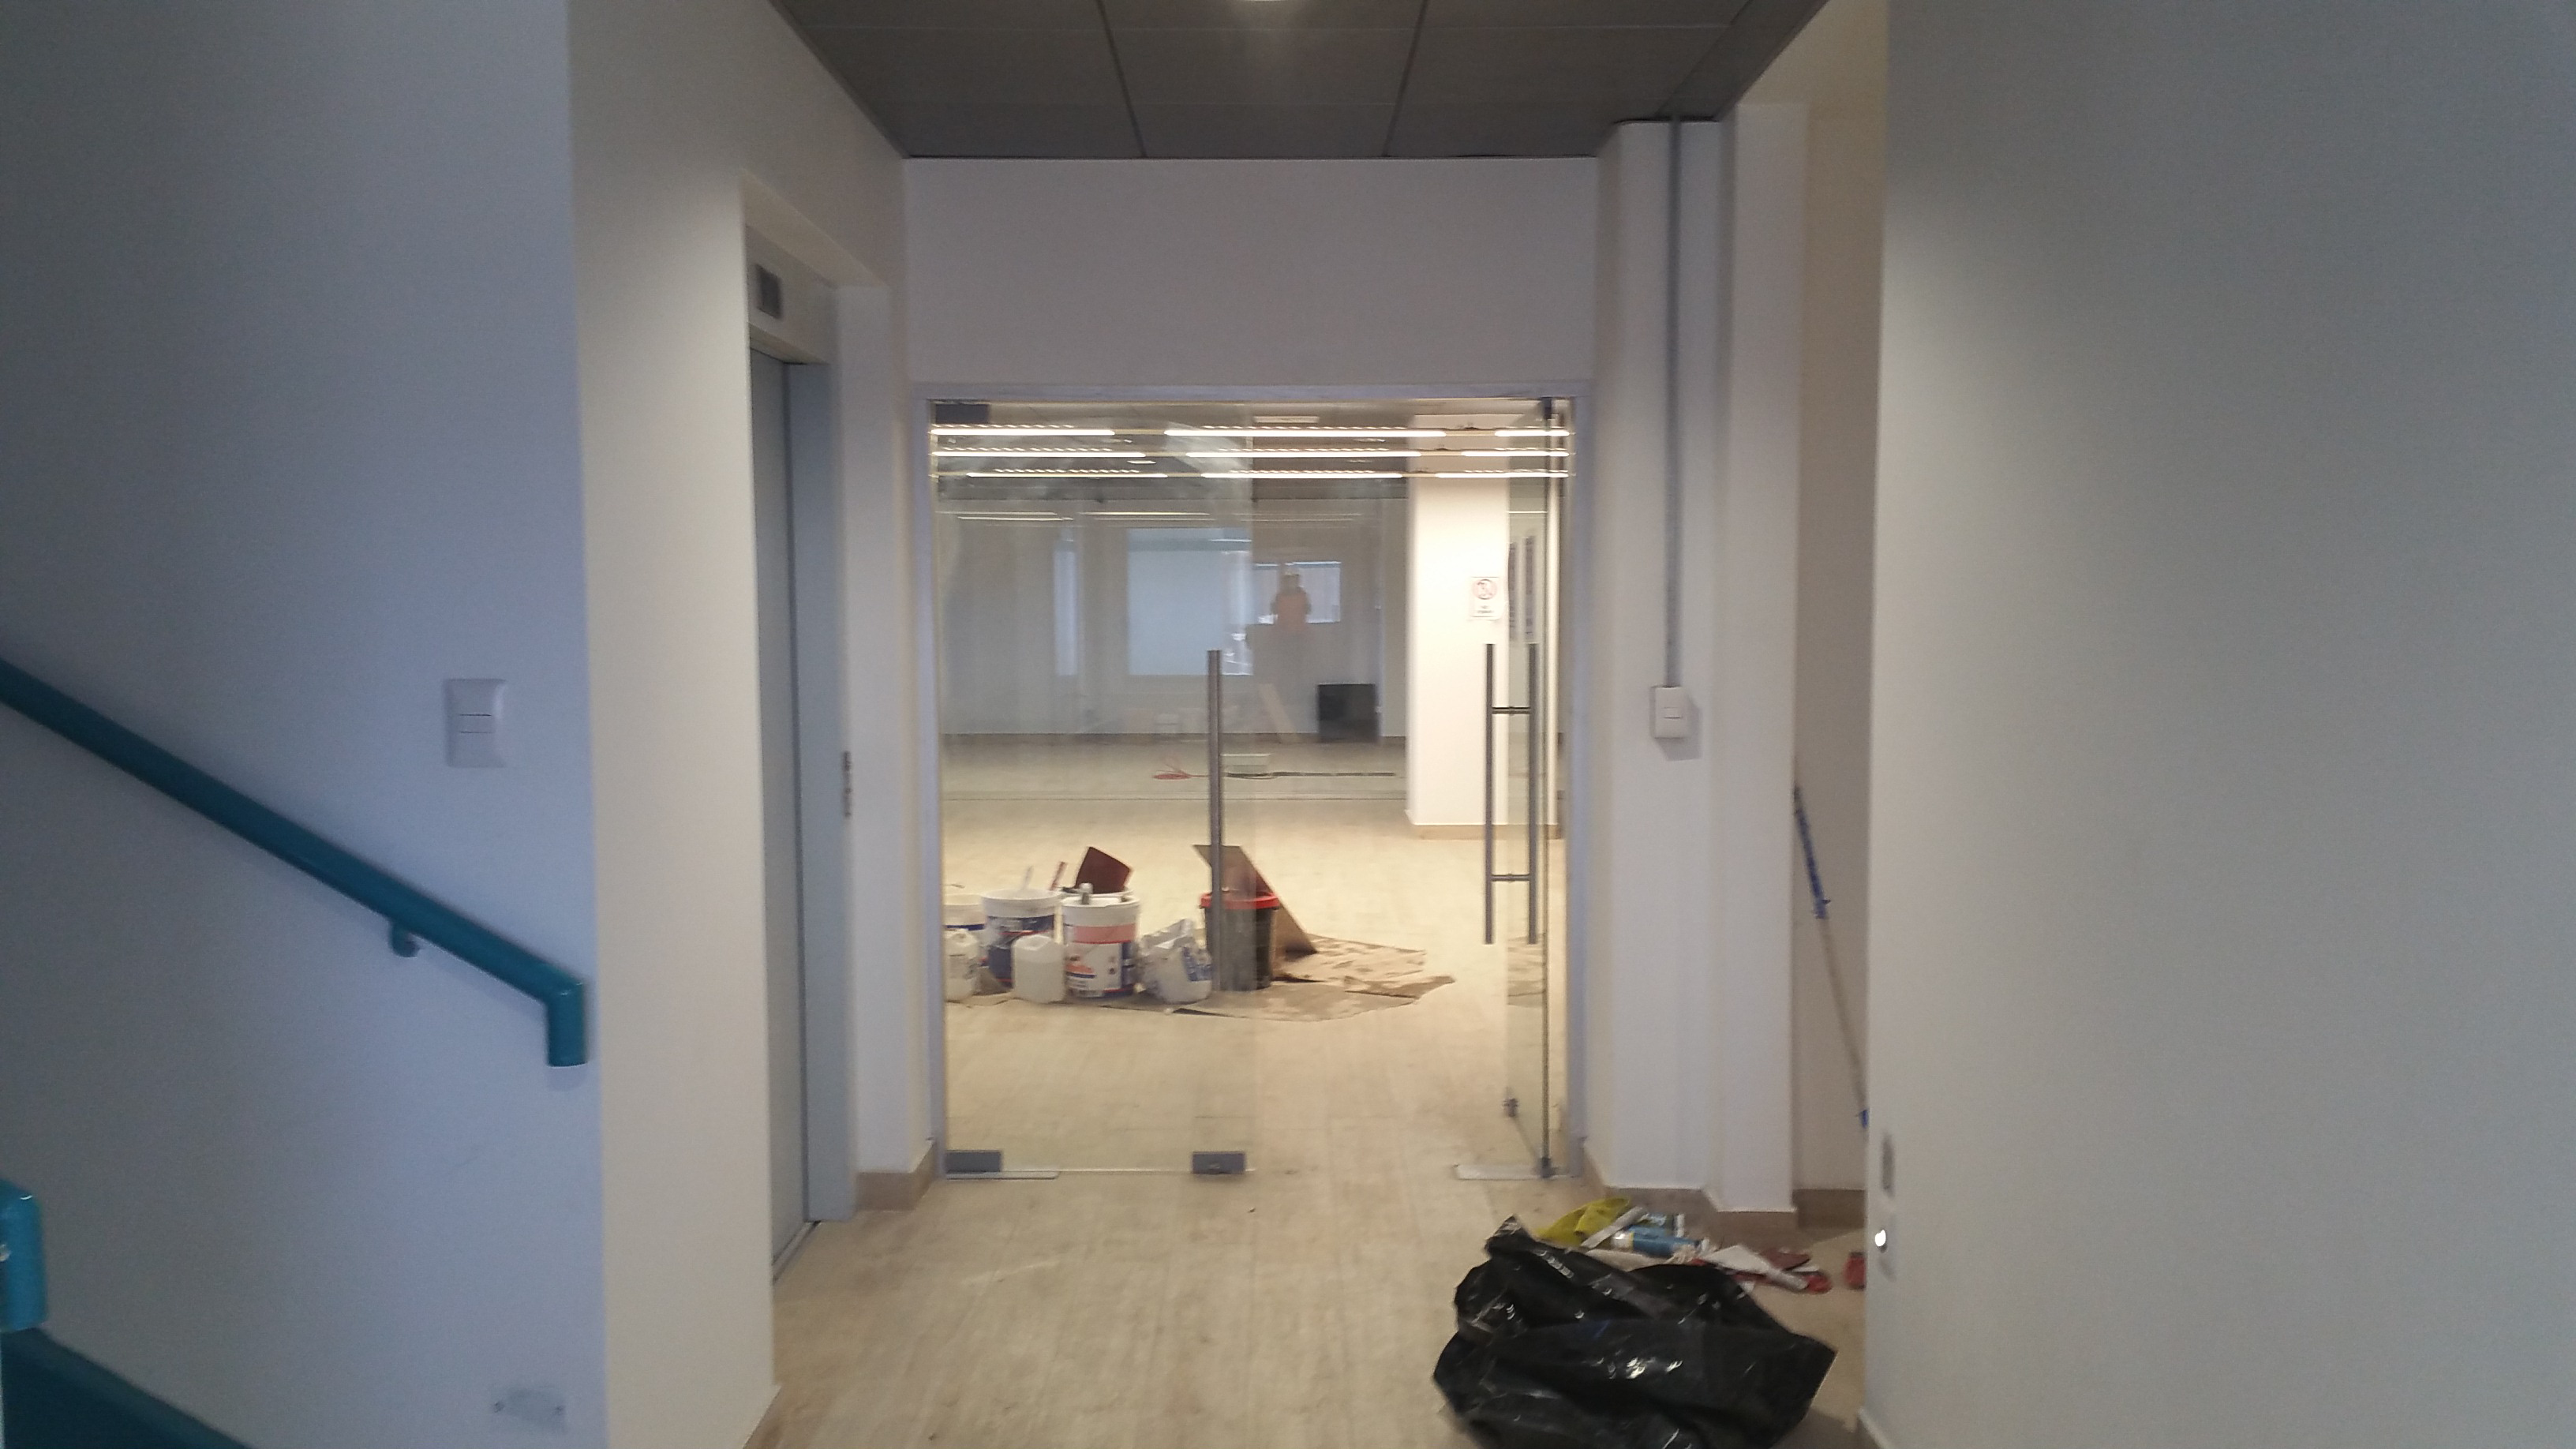

Summit Facility Second Floor Landing

Arrive at the second floor by stairs or elevator and you peer through glass doors to the office and control area of the building. Materials for painters are touching up the details are seen in the office area and final clean up is taking place in the bathroom area to the right.

Credit: Rubin Observatory/NSF/AURA